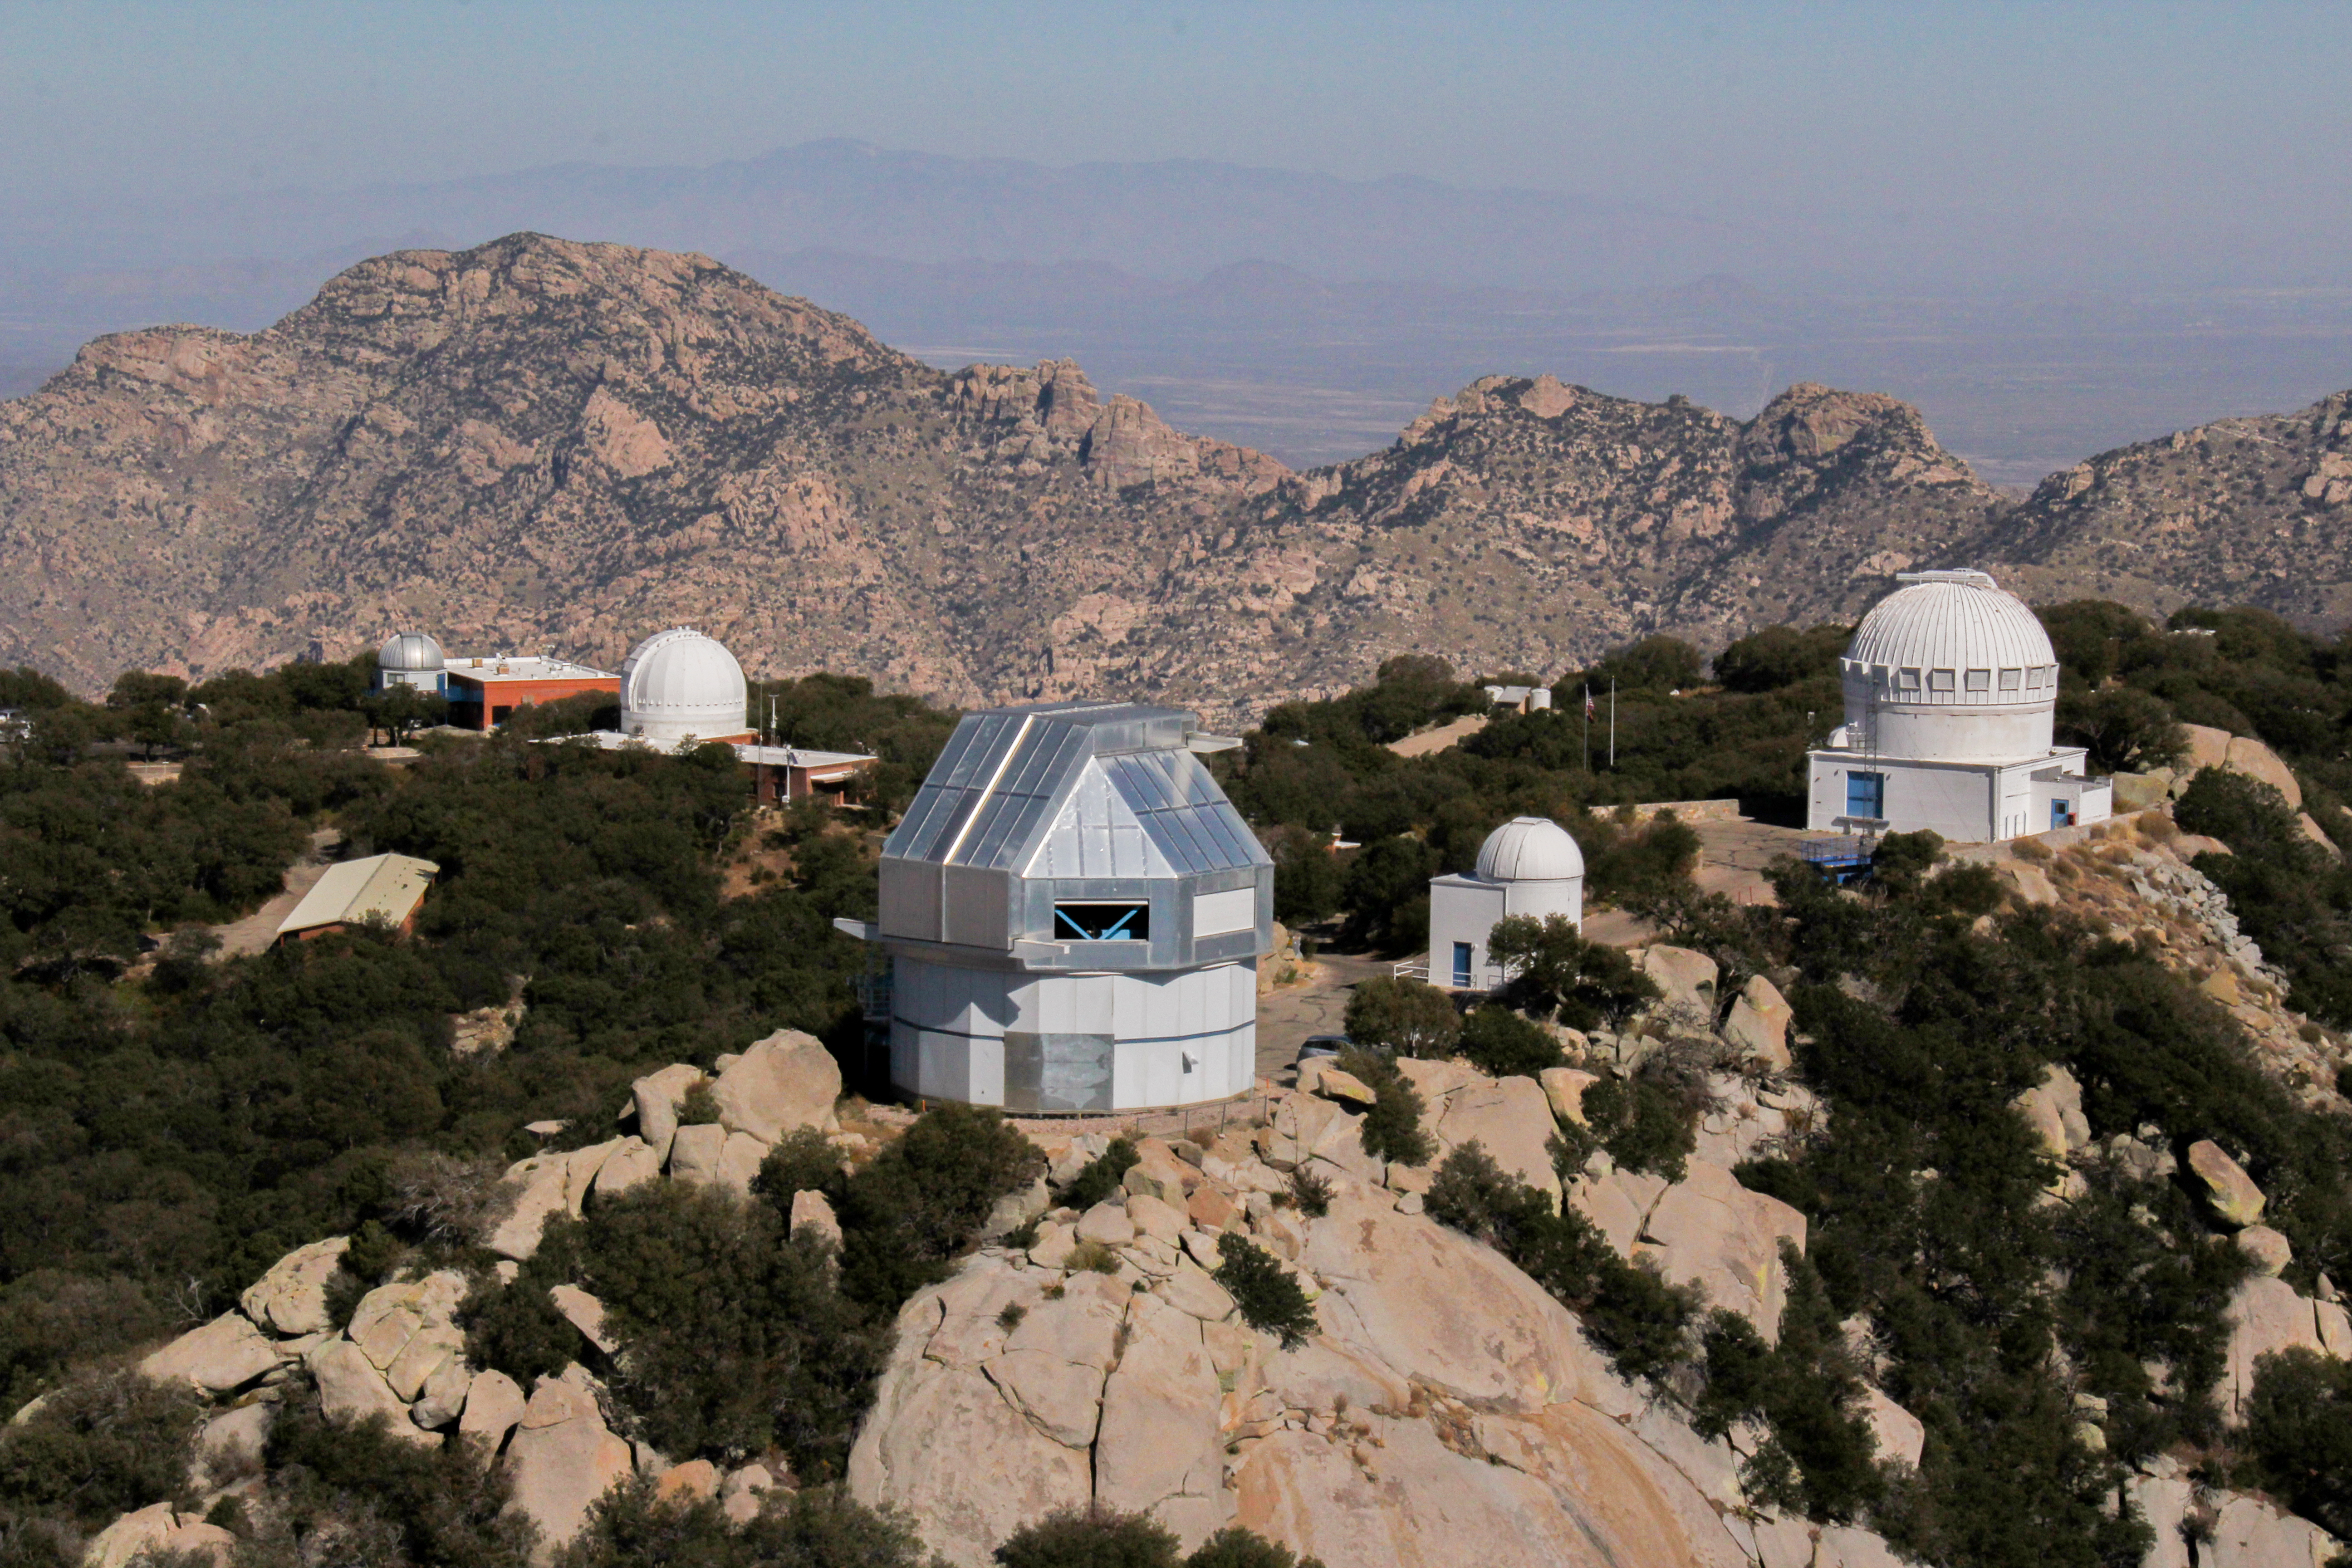

Aerial view of the WIYN 3.5-meter Telescope at Kitt Peak National Observatory

Aerial view of the WIYN 3.5-meter Telescope at Kitt Peak National Observatory, AZ.

Credit: NOIRLab/NSF/AURA/E. Acosta